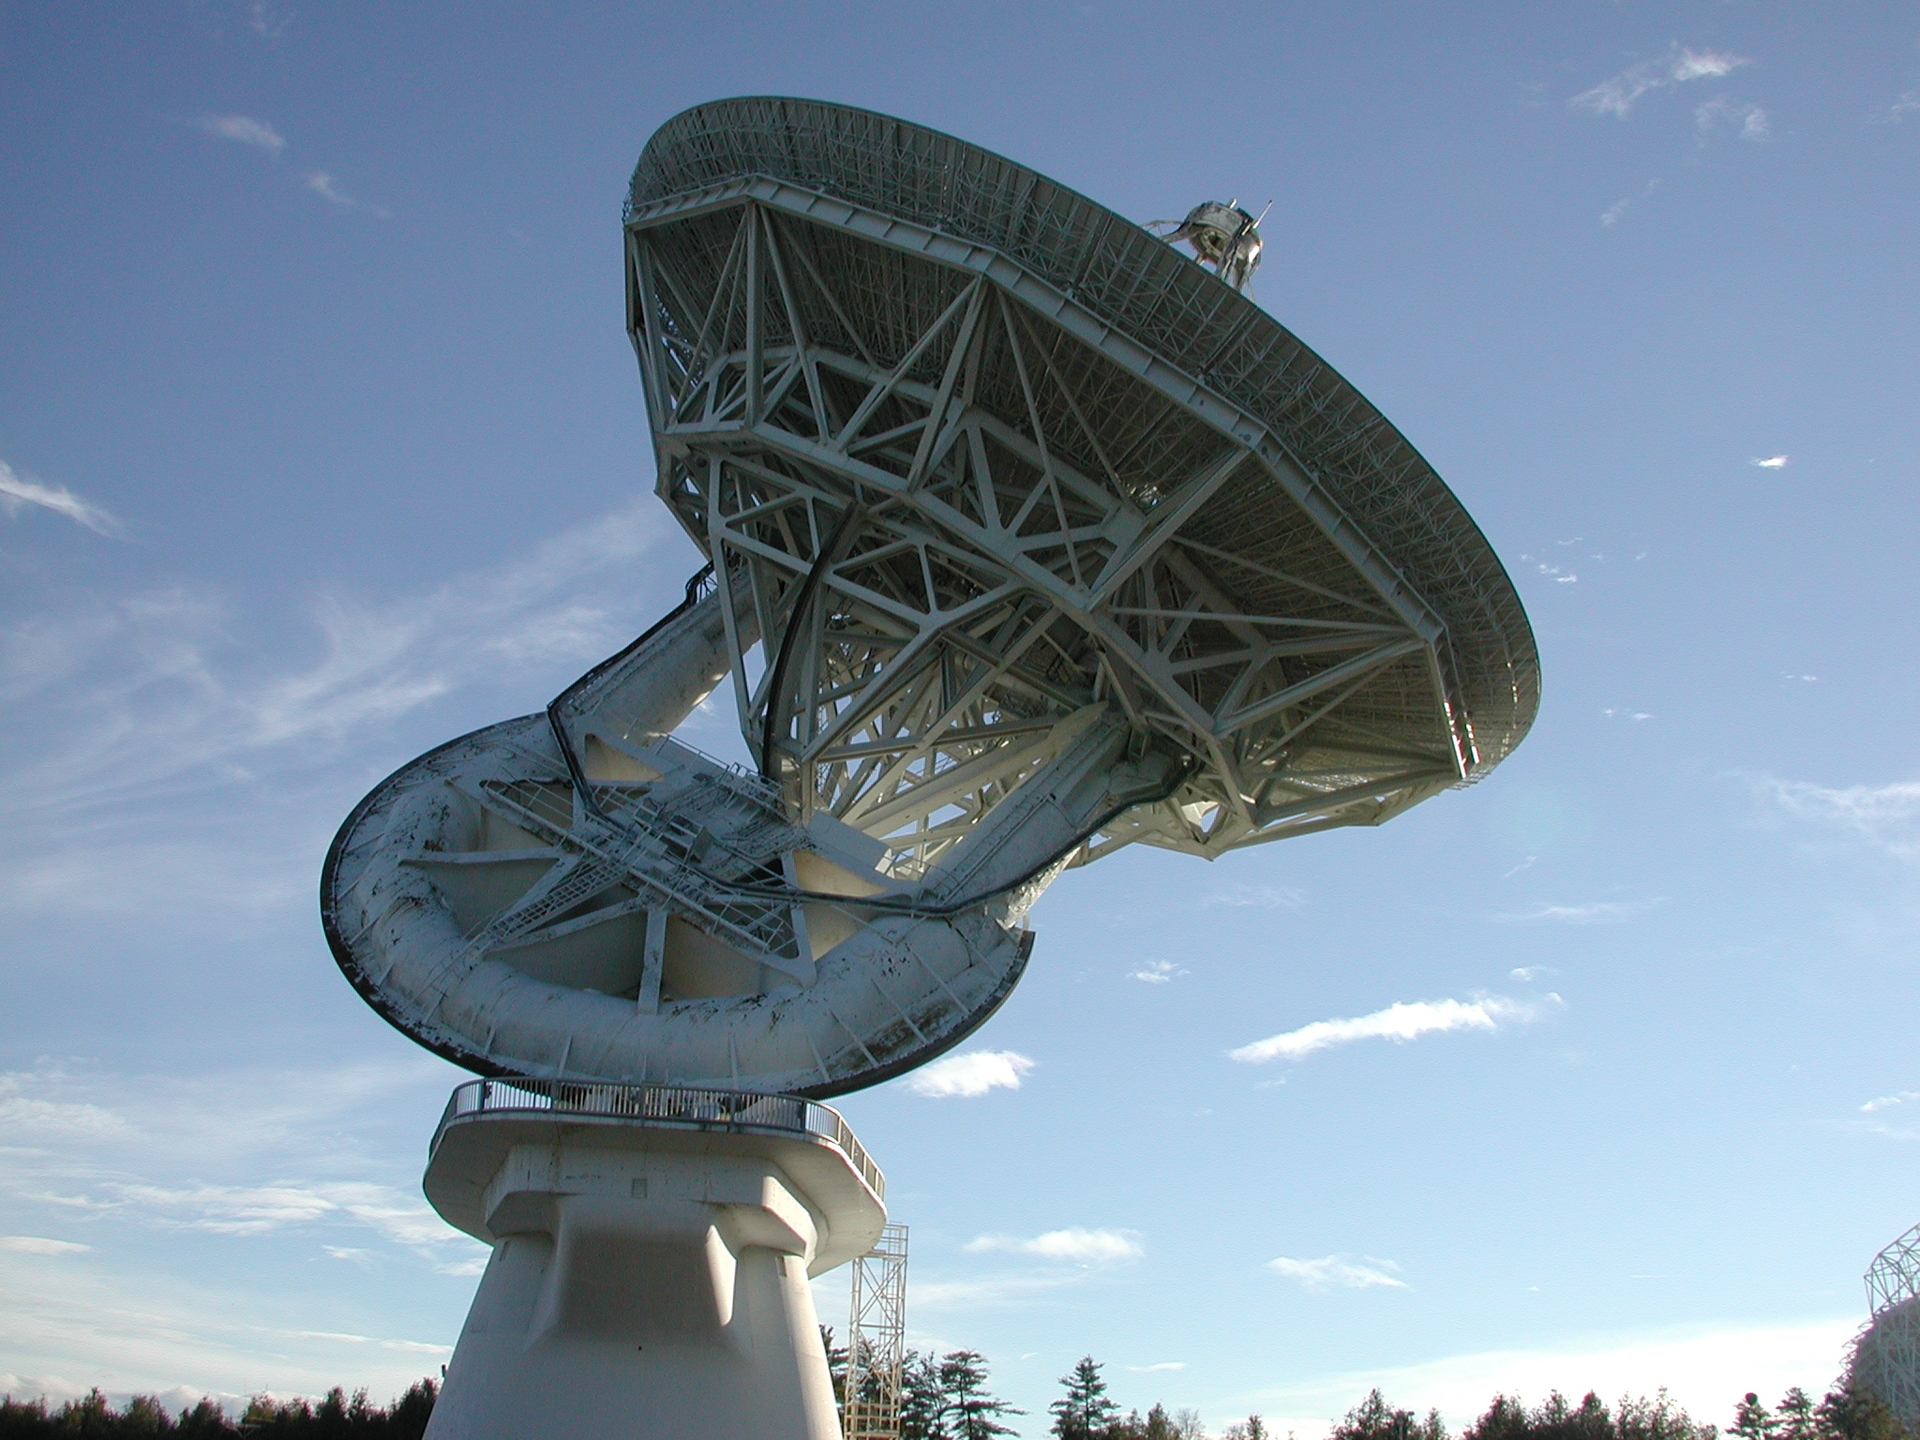

Late Afternoon at the 140-foot

Looking south at the 140-foot (43-meter) telescope on a gorgeous summer afternoon in Green Bank, West Virginia.

Credit: T. Burchell, NRAO/AUI/NSF